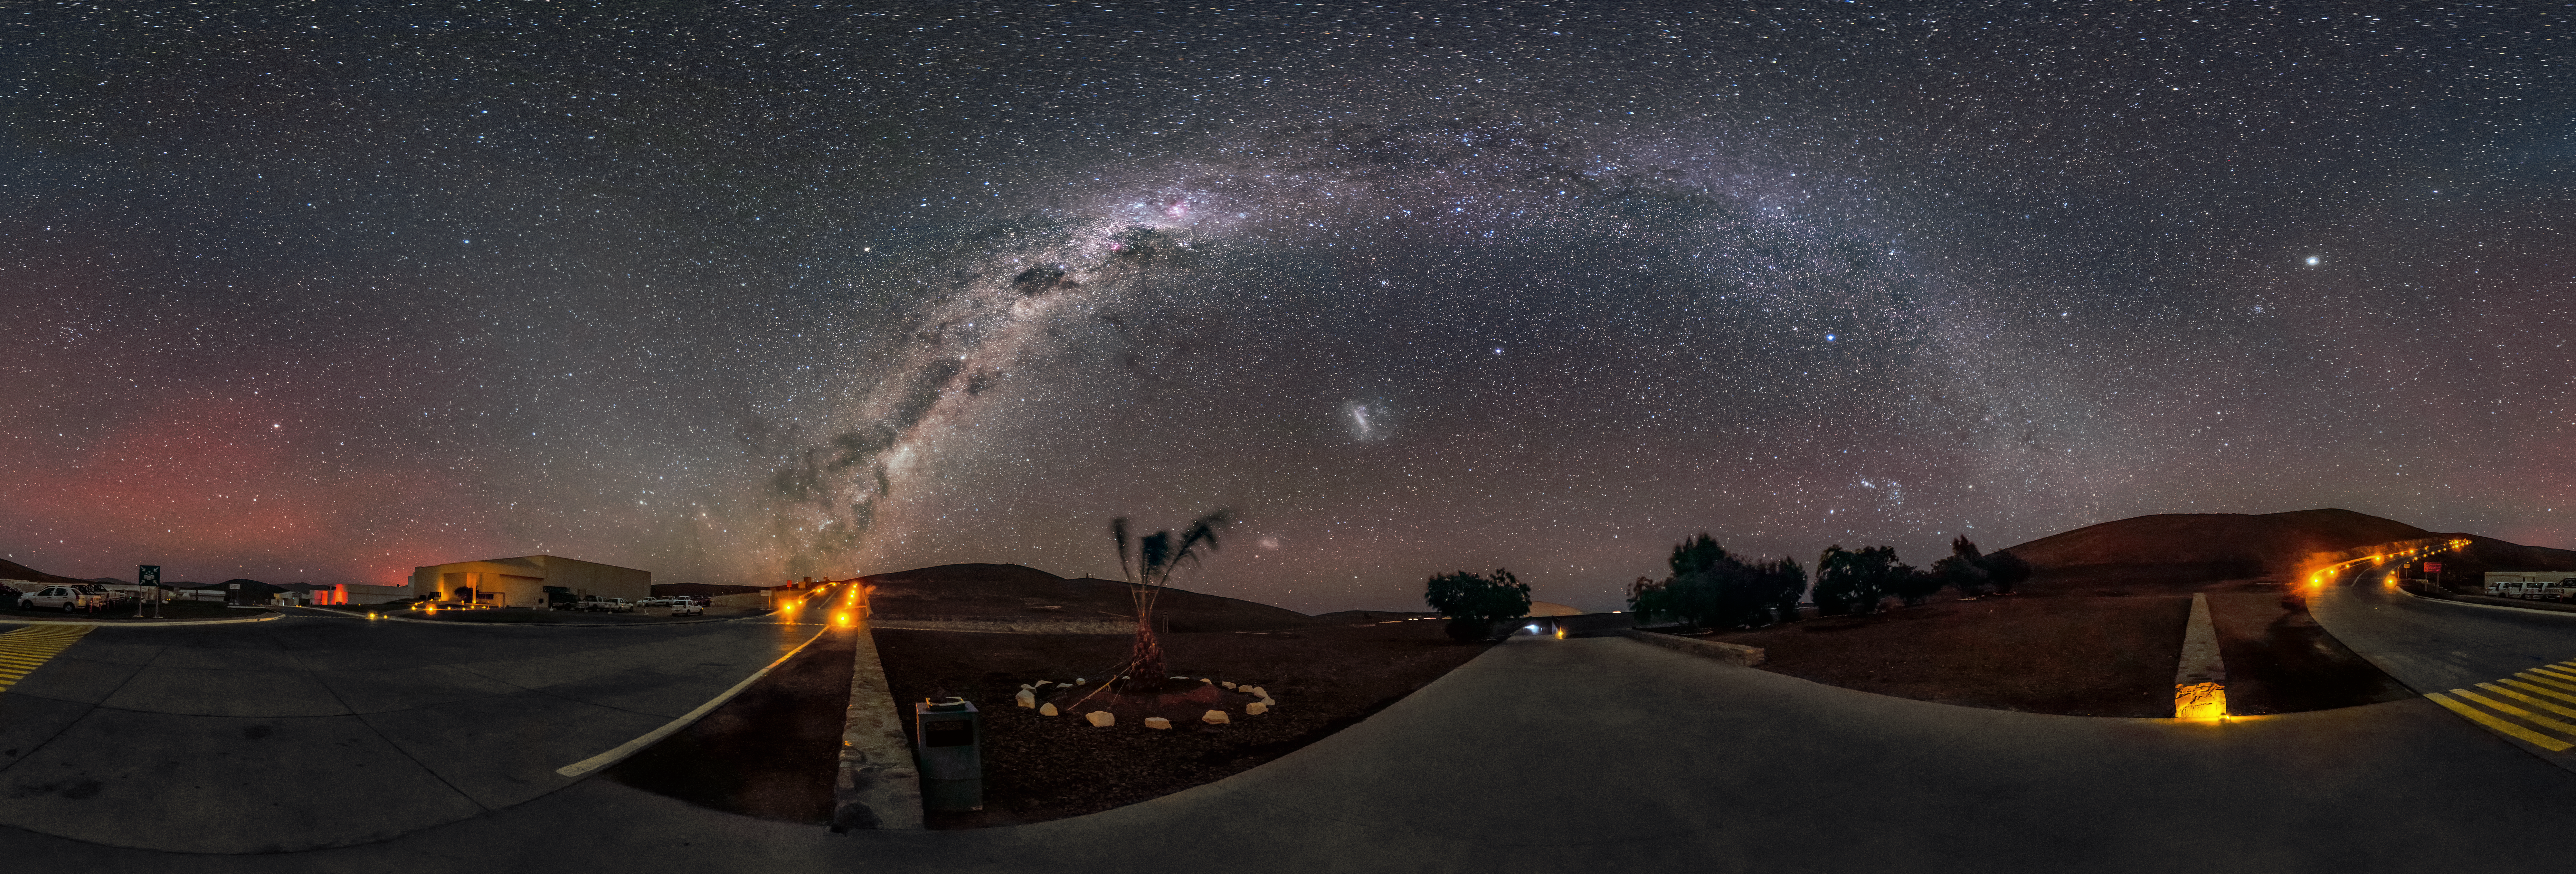

A galactic arch

The Milky Way appears as a giant galactic arch above the Paranal Observatory in this panorama.

Credit: ESO/G. Brammer